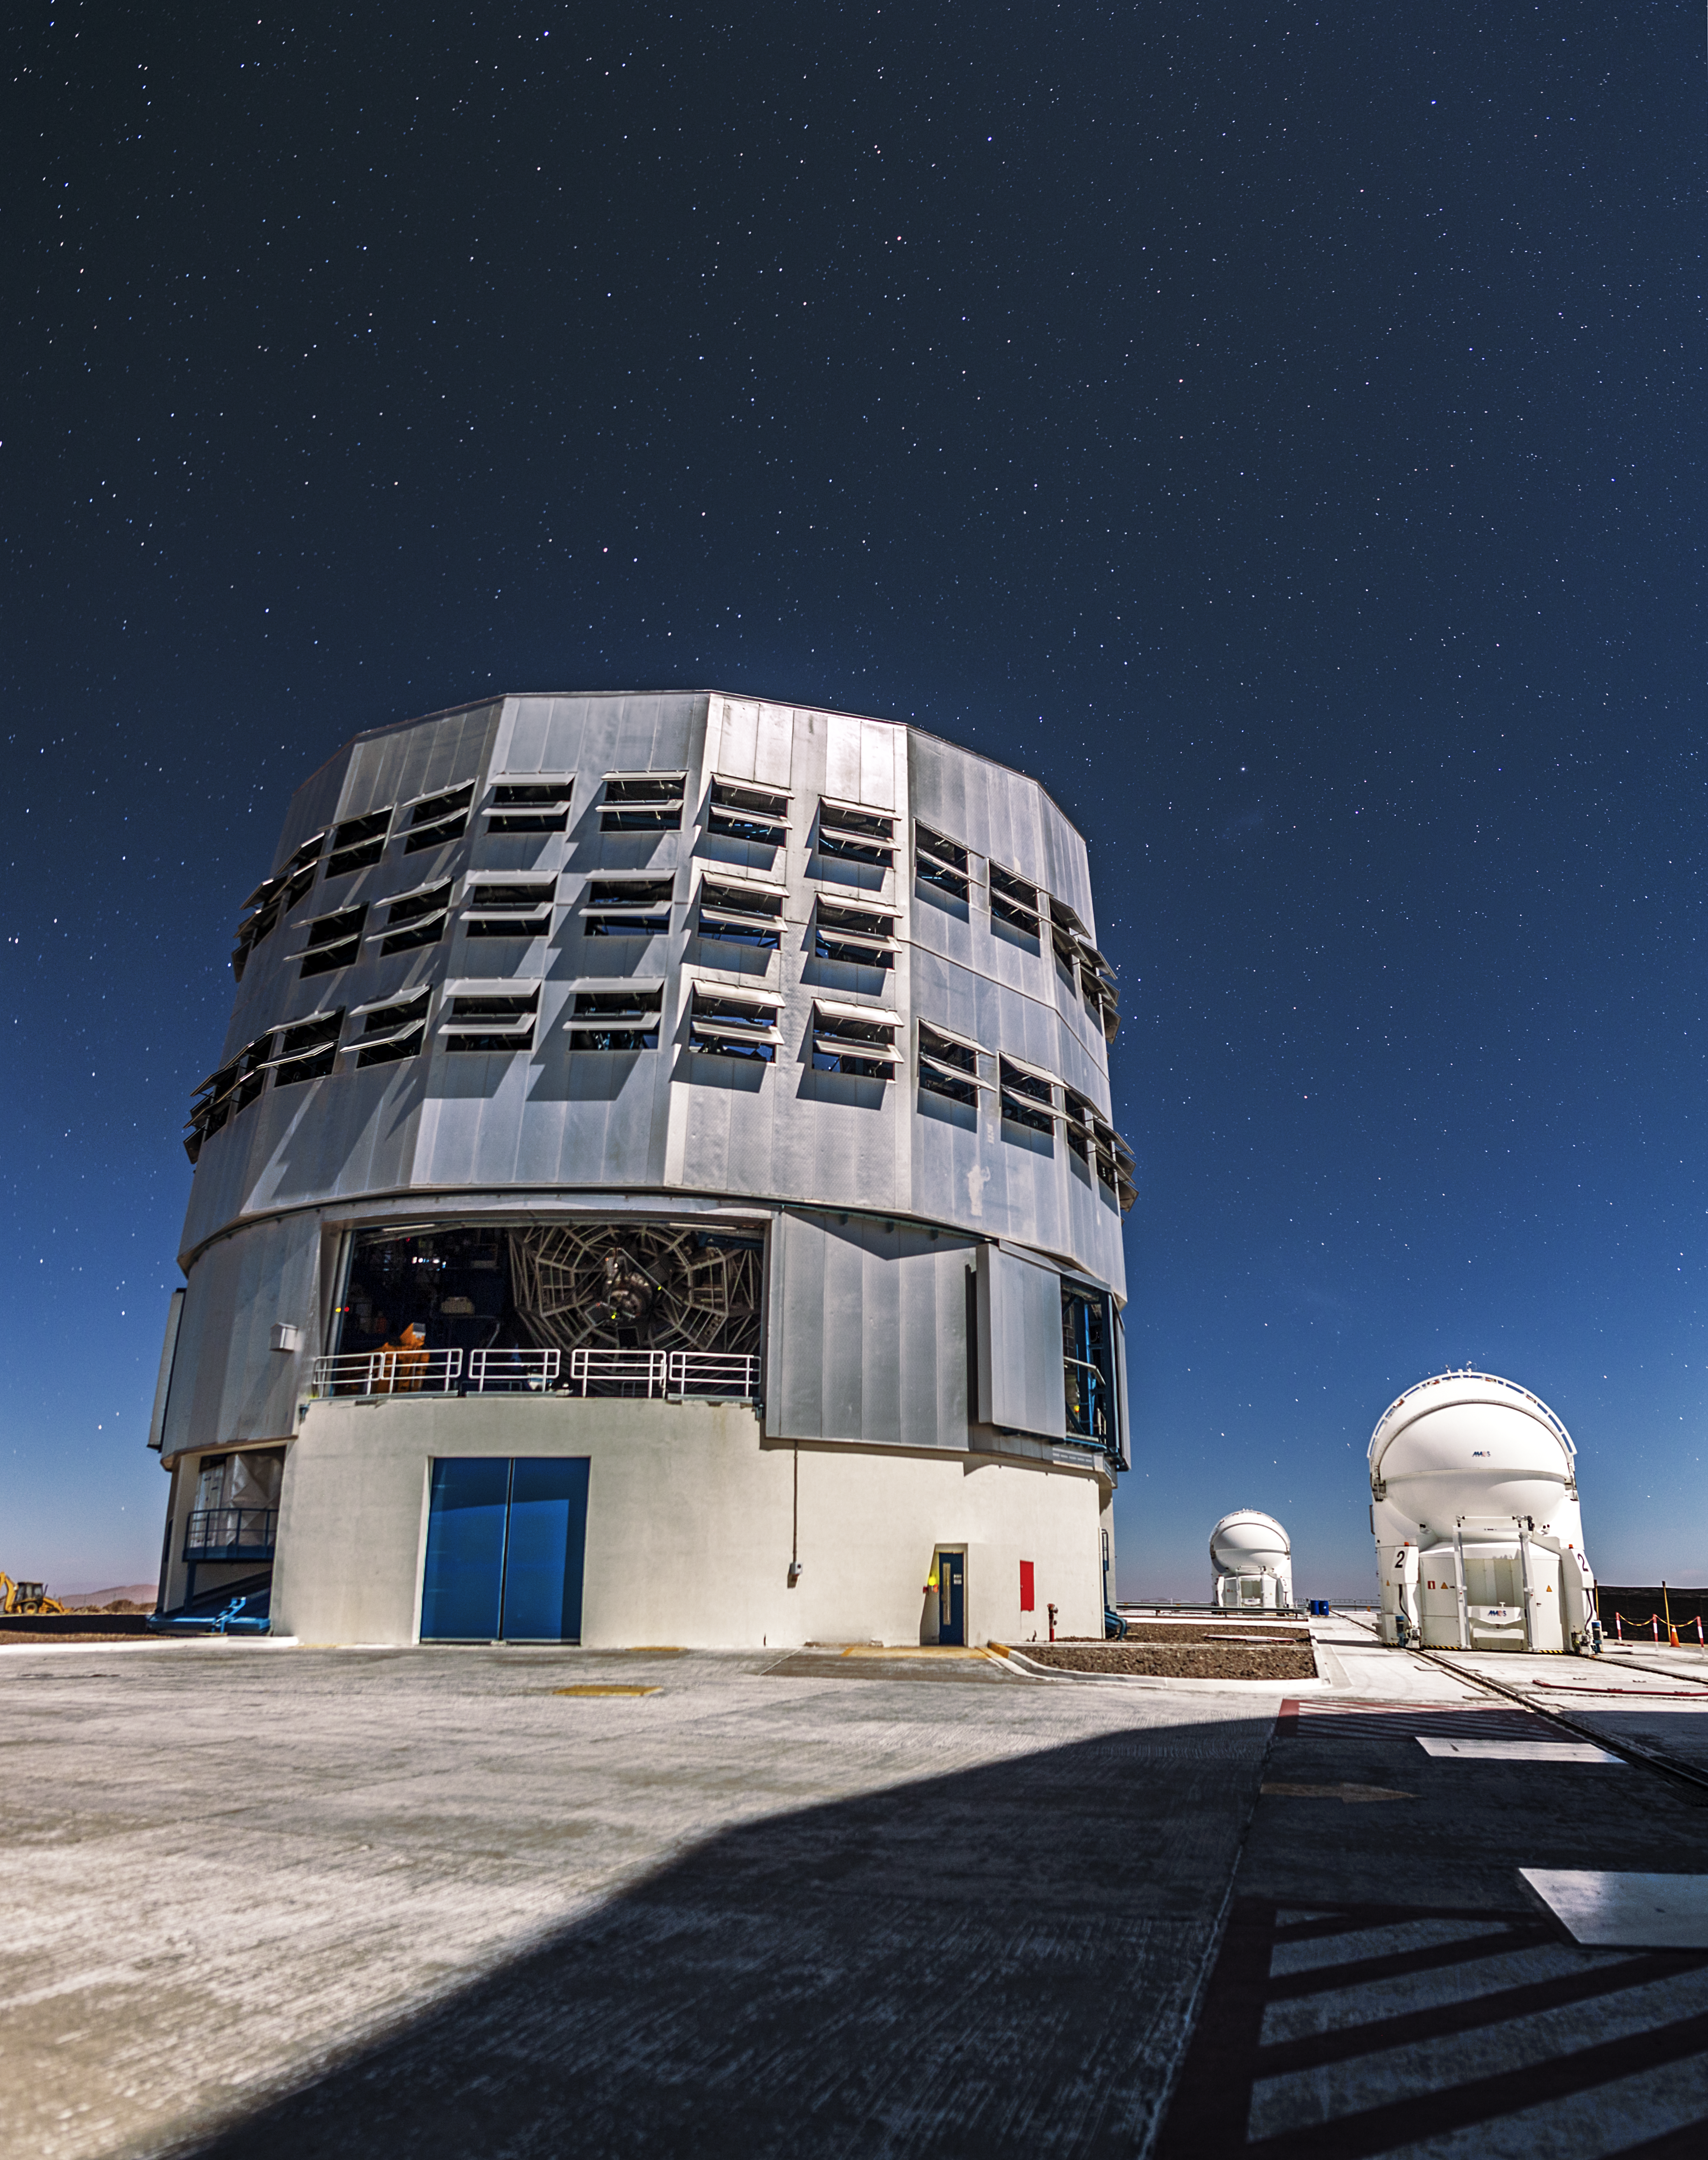

VLT and a speckling of stars

One of the VLT Unit Telescopes below a sky speckled with stars. The numerous flaps, or louvers, circumventing the enclosure are there to maintain airflow and help keep the interior of the telescope in equilibrium with the surrounding atmosphere.

Credit: A. Tudorica/ESO